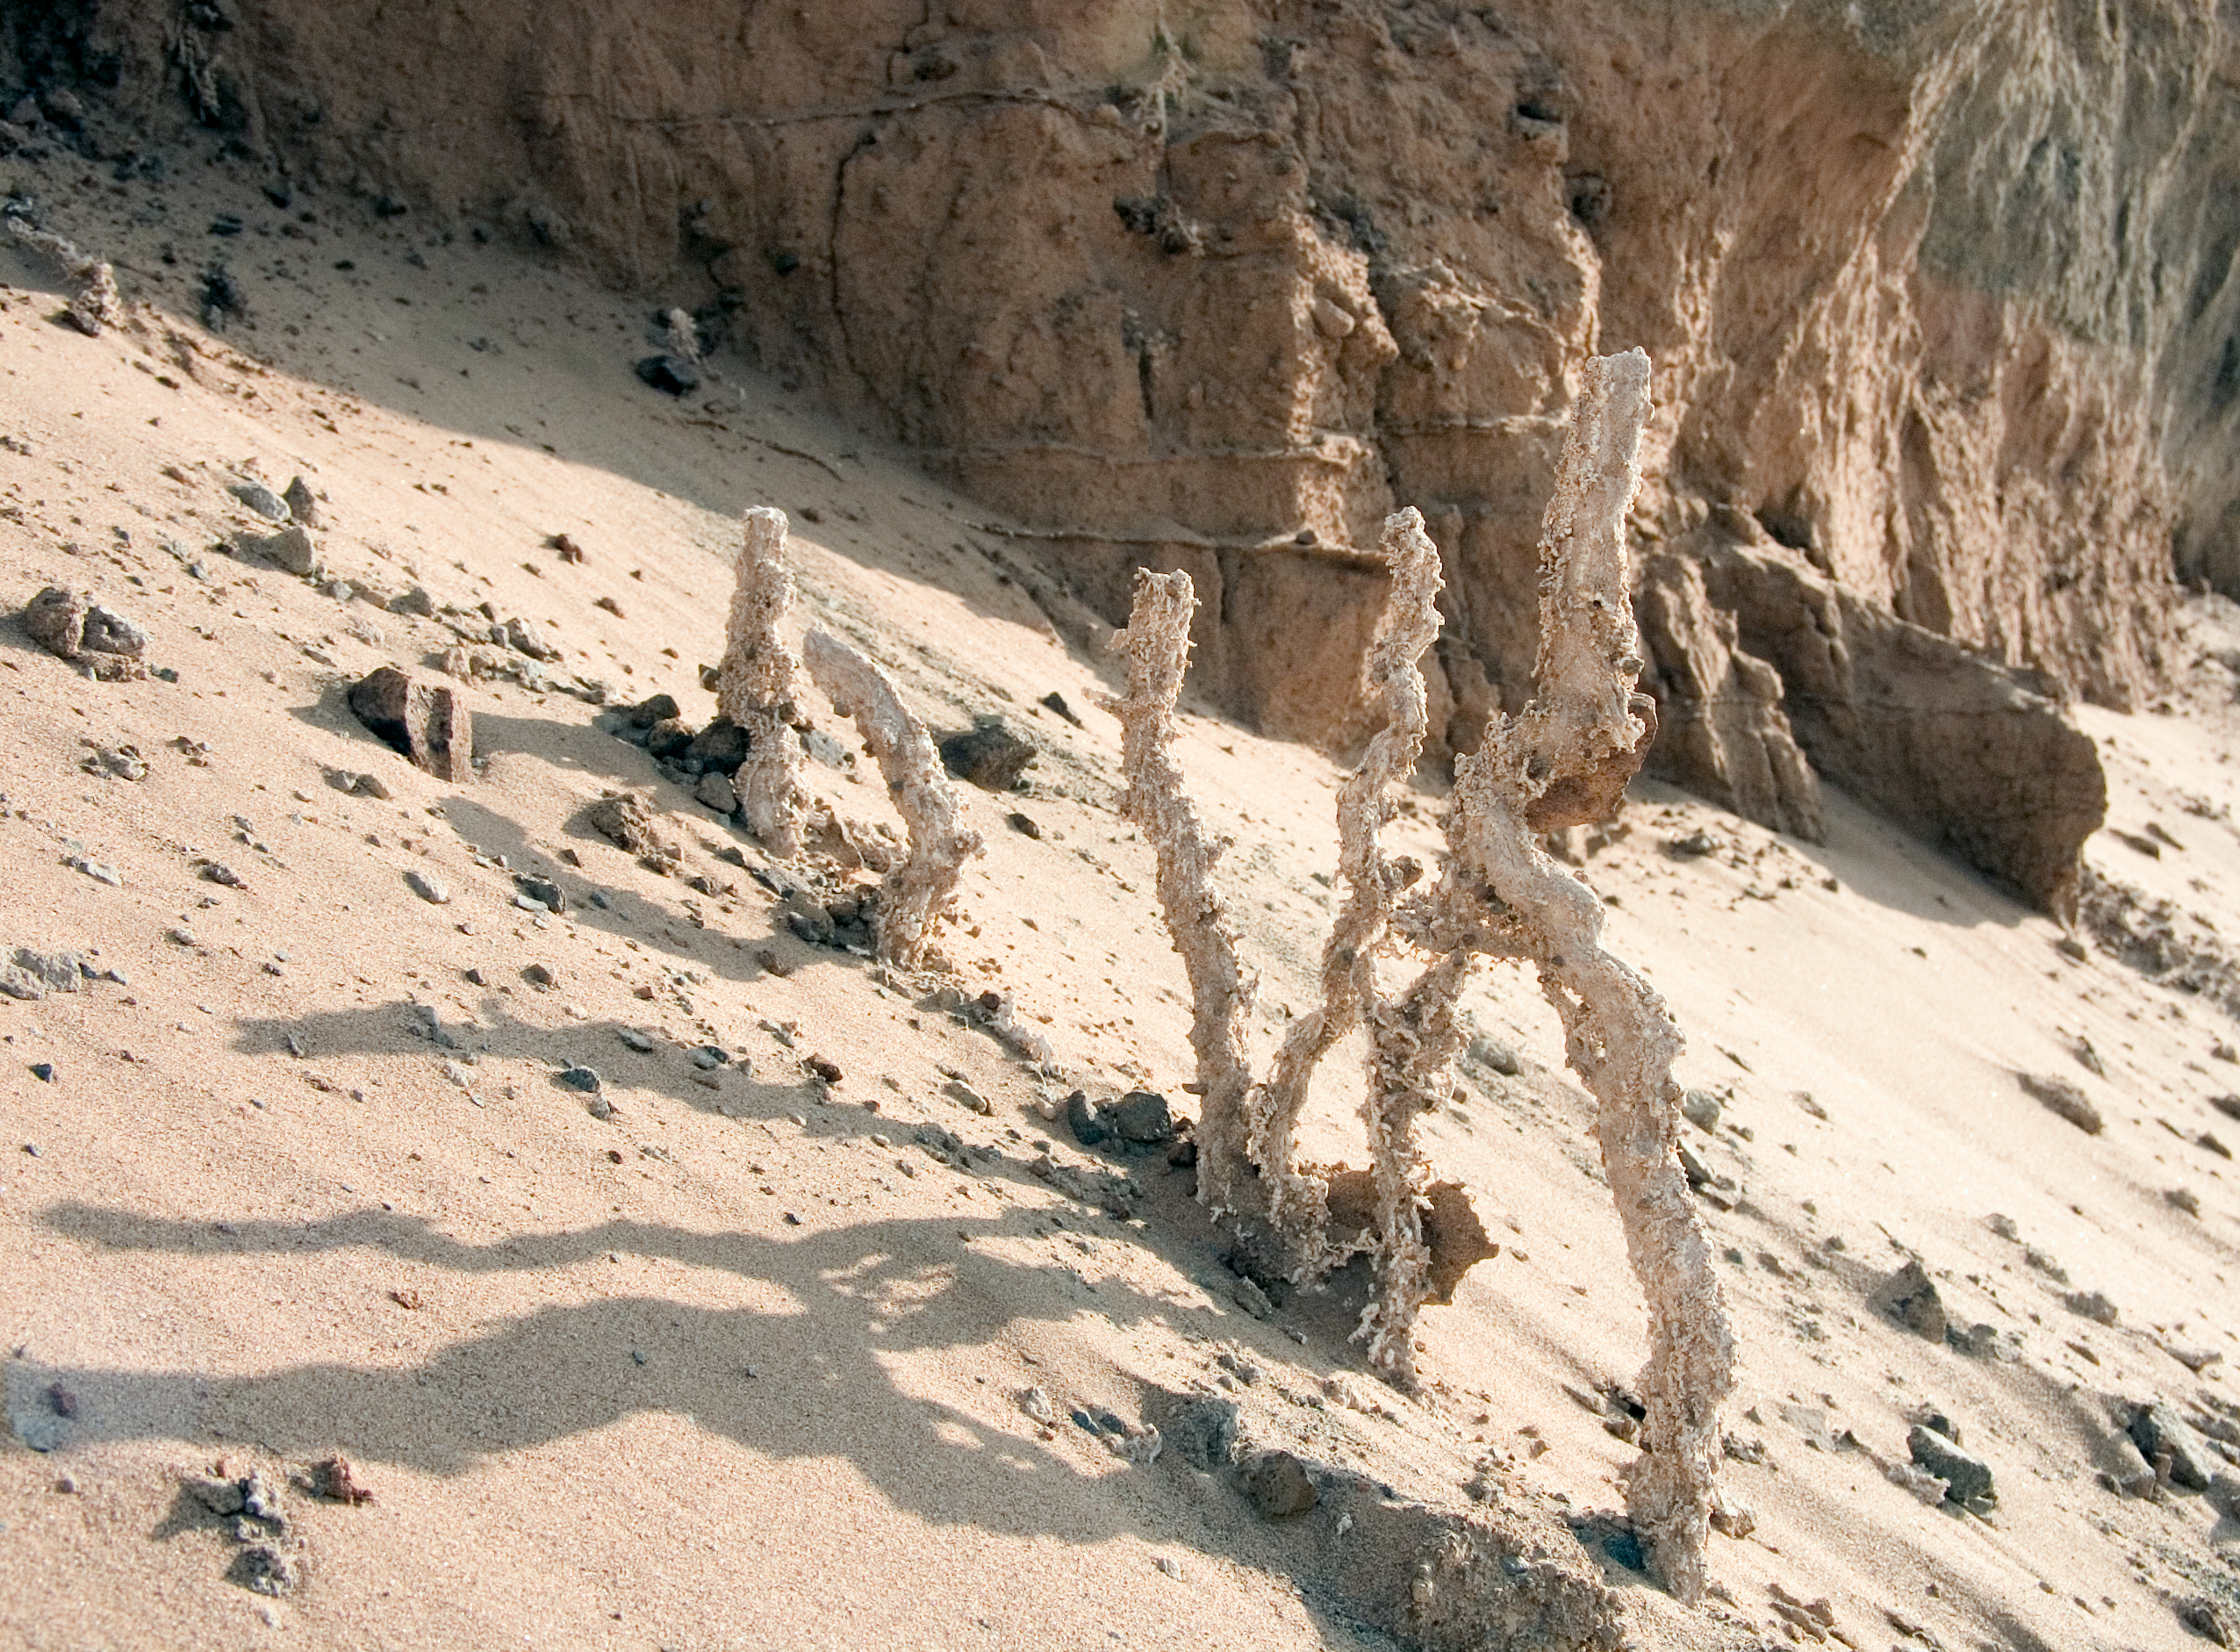

Salty sculpture

This peculiar branch-like structure is a composite of various minerals and salts discovered during excavation in the desert. the image was obtained in January 2004.

Credit: ESO